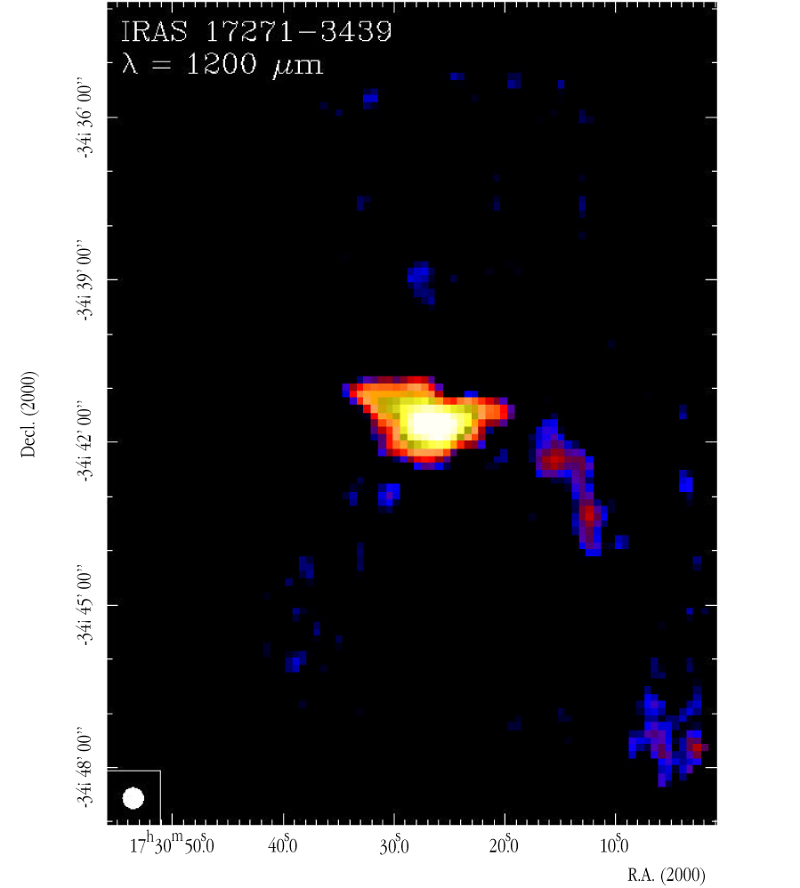

SIMBA image of the infrared source IRAS 17271-3439

This SIMBA image is centered on IRAS 17271-3439 and includes an extended bright source that is associated with several compact HII regions as well as a cluster of weaker sources.

Credit: ESO